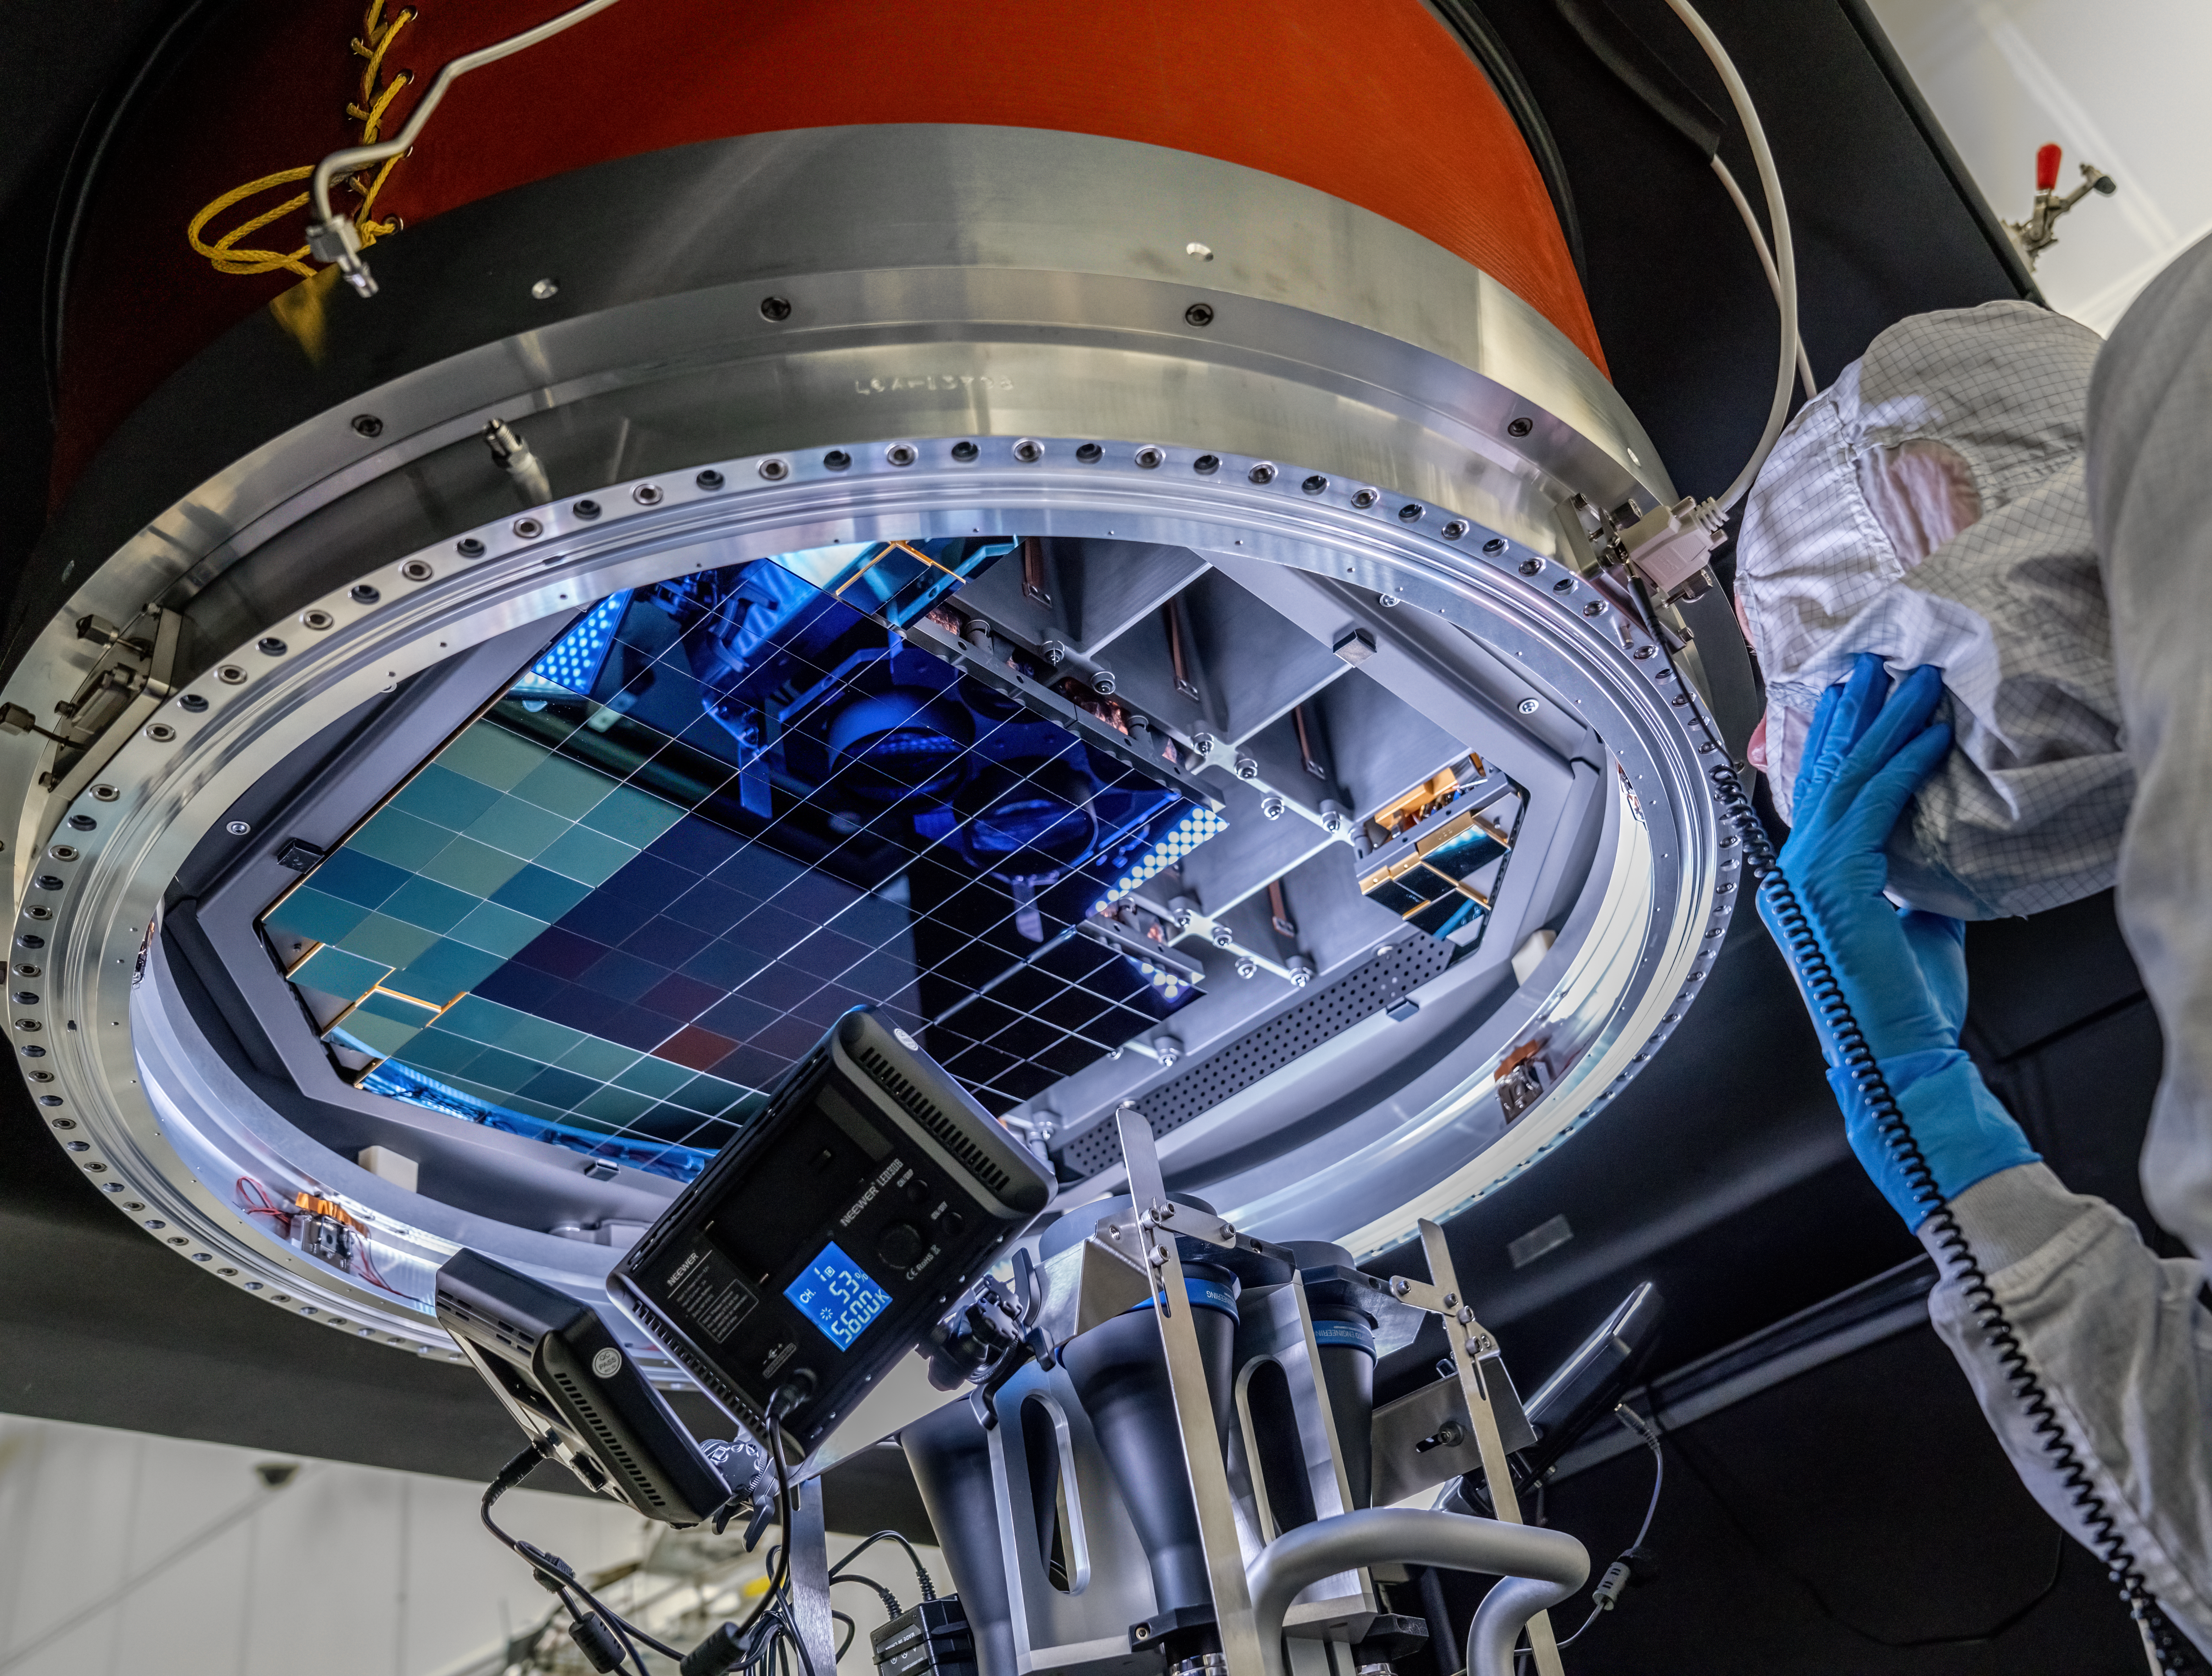

Vera C. Rubin Observatory LSST Camera Focal Plane Build 114

The 14th RTM to be installed was a particularly challenging installation which required a couple stops and conferences to discuss solutions before finally succeeding.

Credit: Jacqueline Orrell/SLAC National Accelerator Laboratory